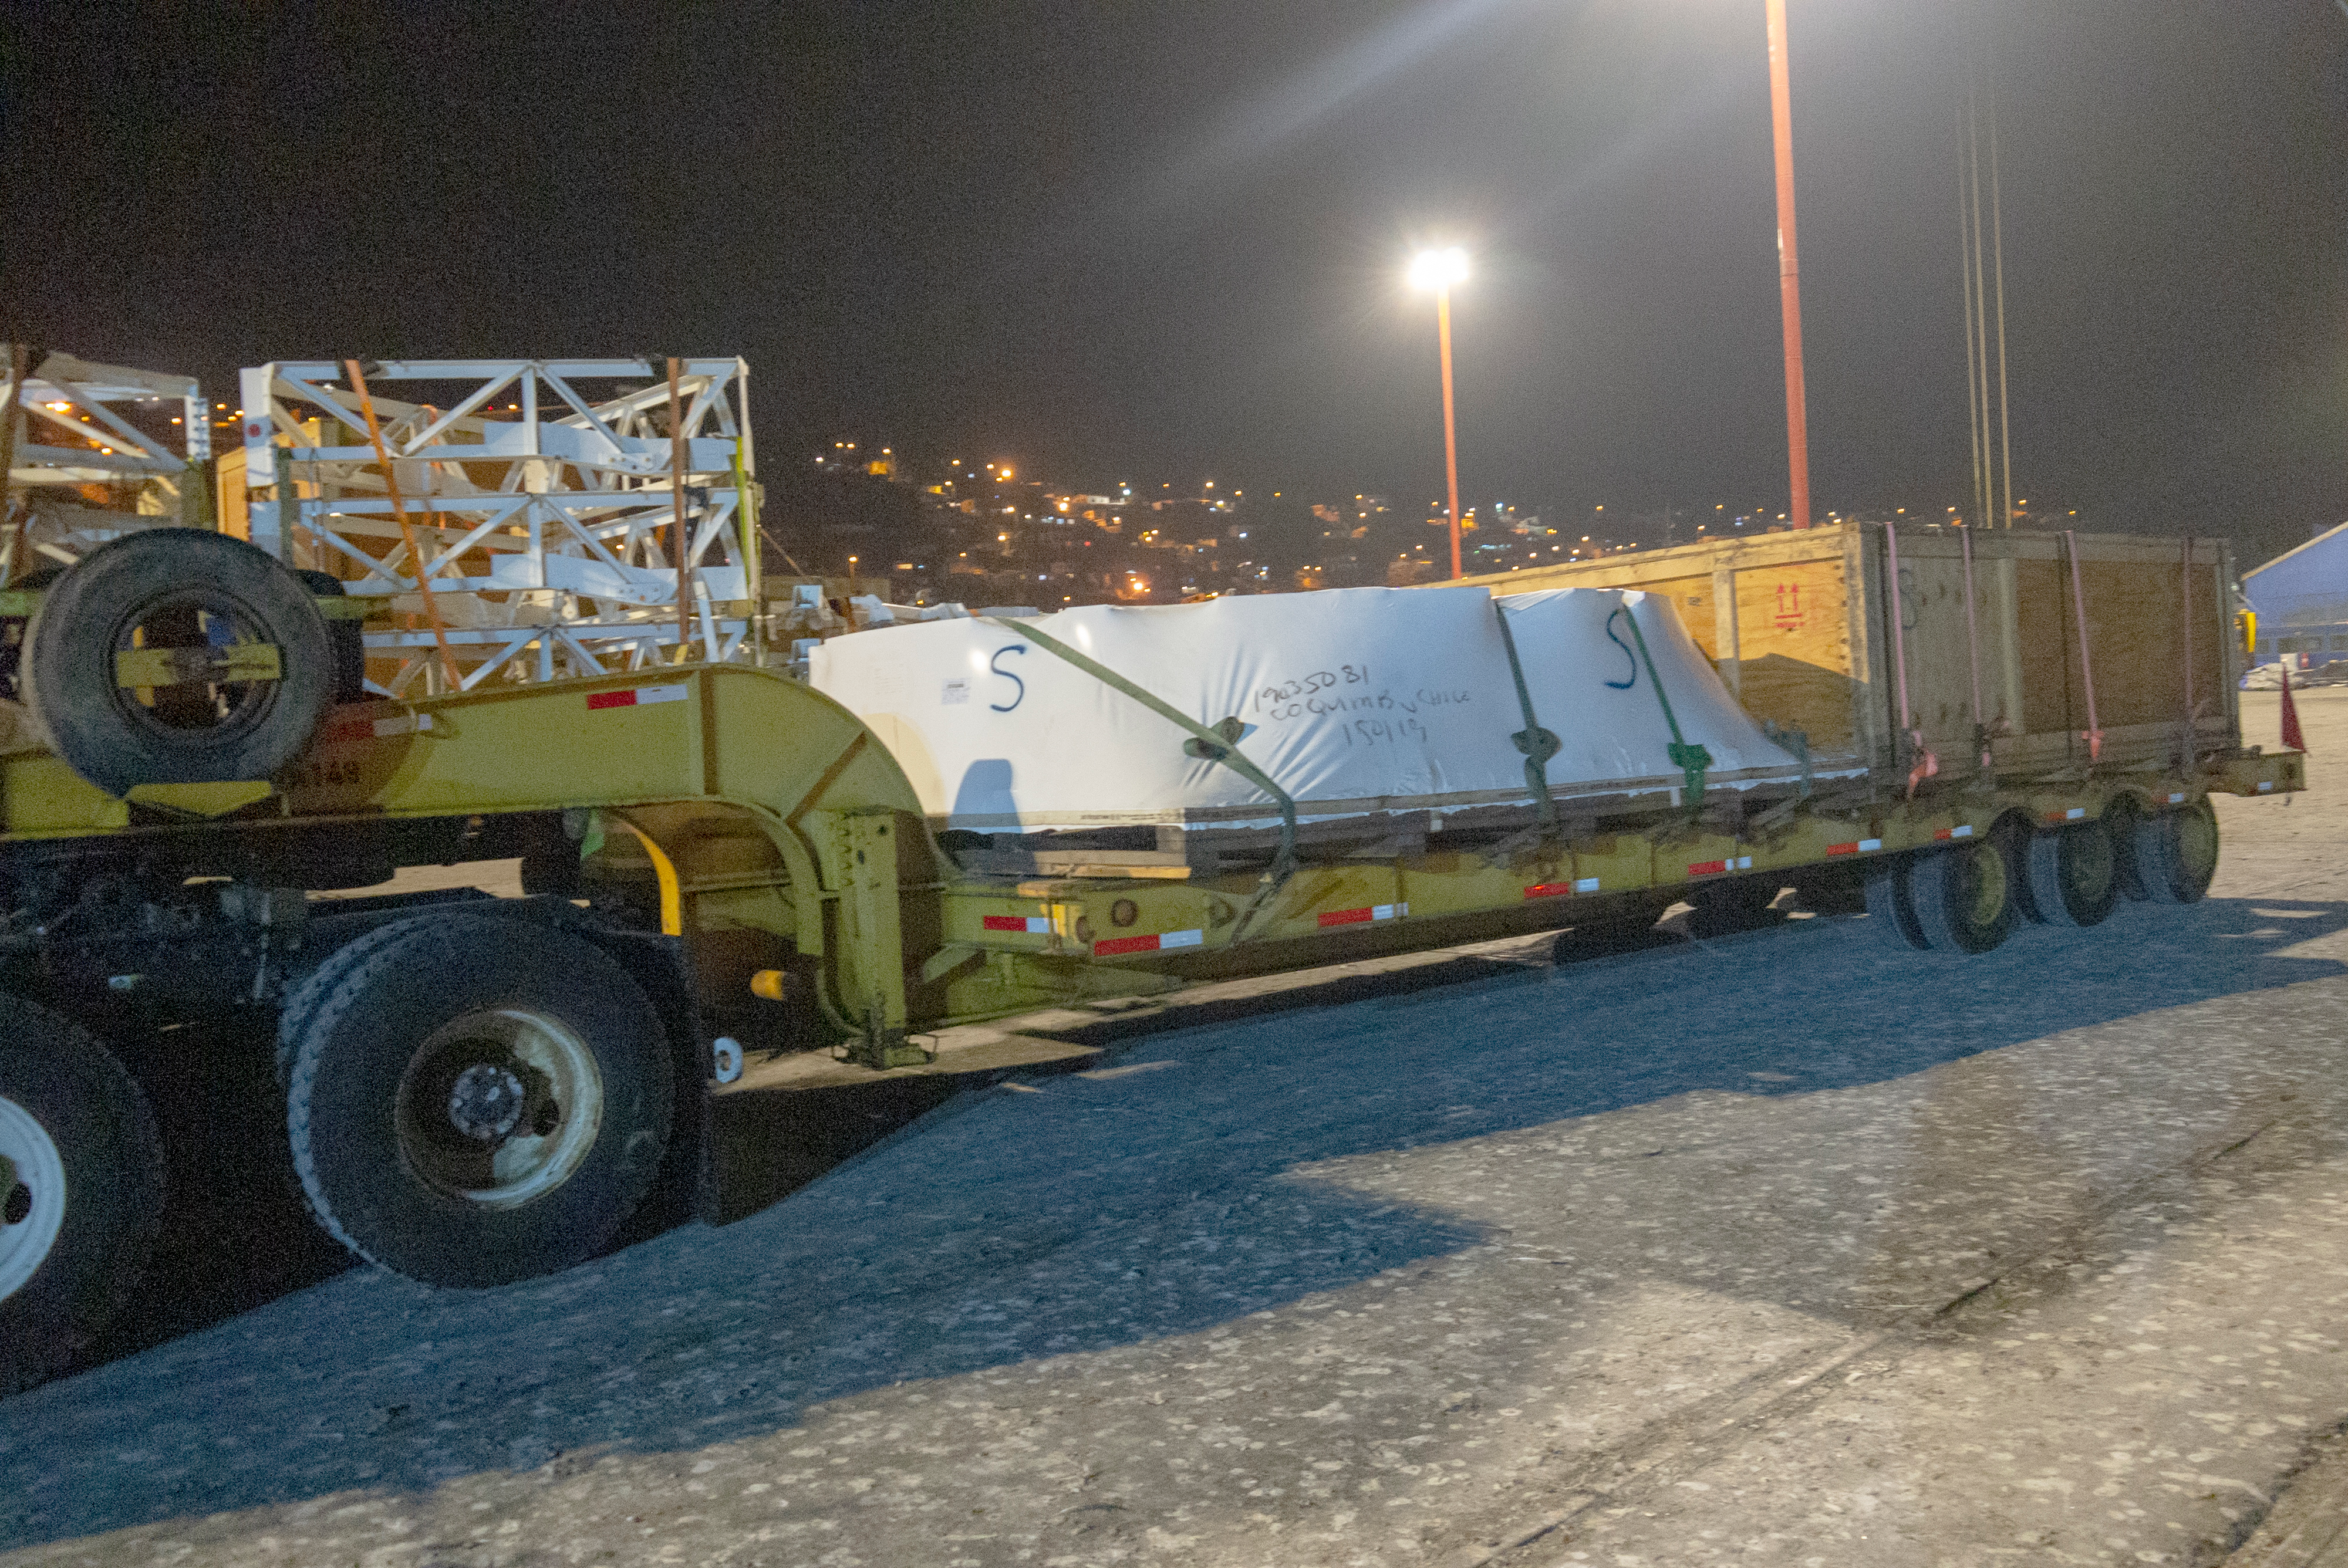

M1M3 Arrives in Chile

The LSST Primary/Tertiary Mirror (M1M3) arrived in the port of Coquimbo on May 7, and was transported to the LSST summit facility building over the next several days. It arrived on the summit on May 11, 2019.

Credit: Rubin Observatory/NSF/AURA